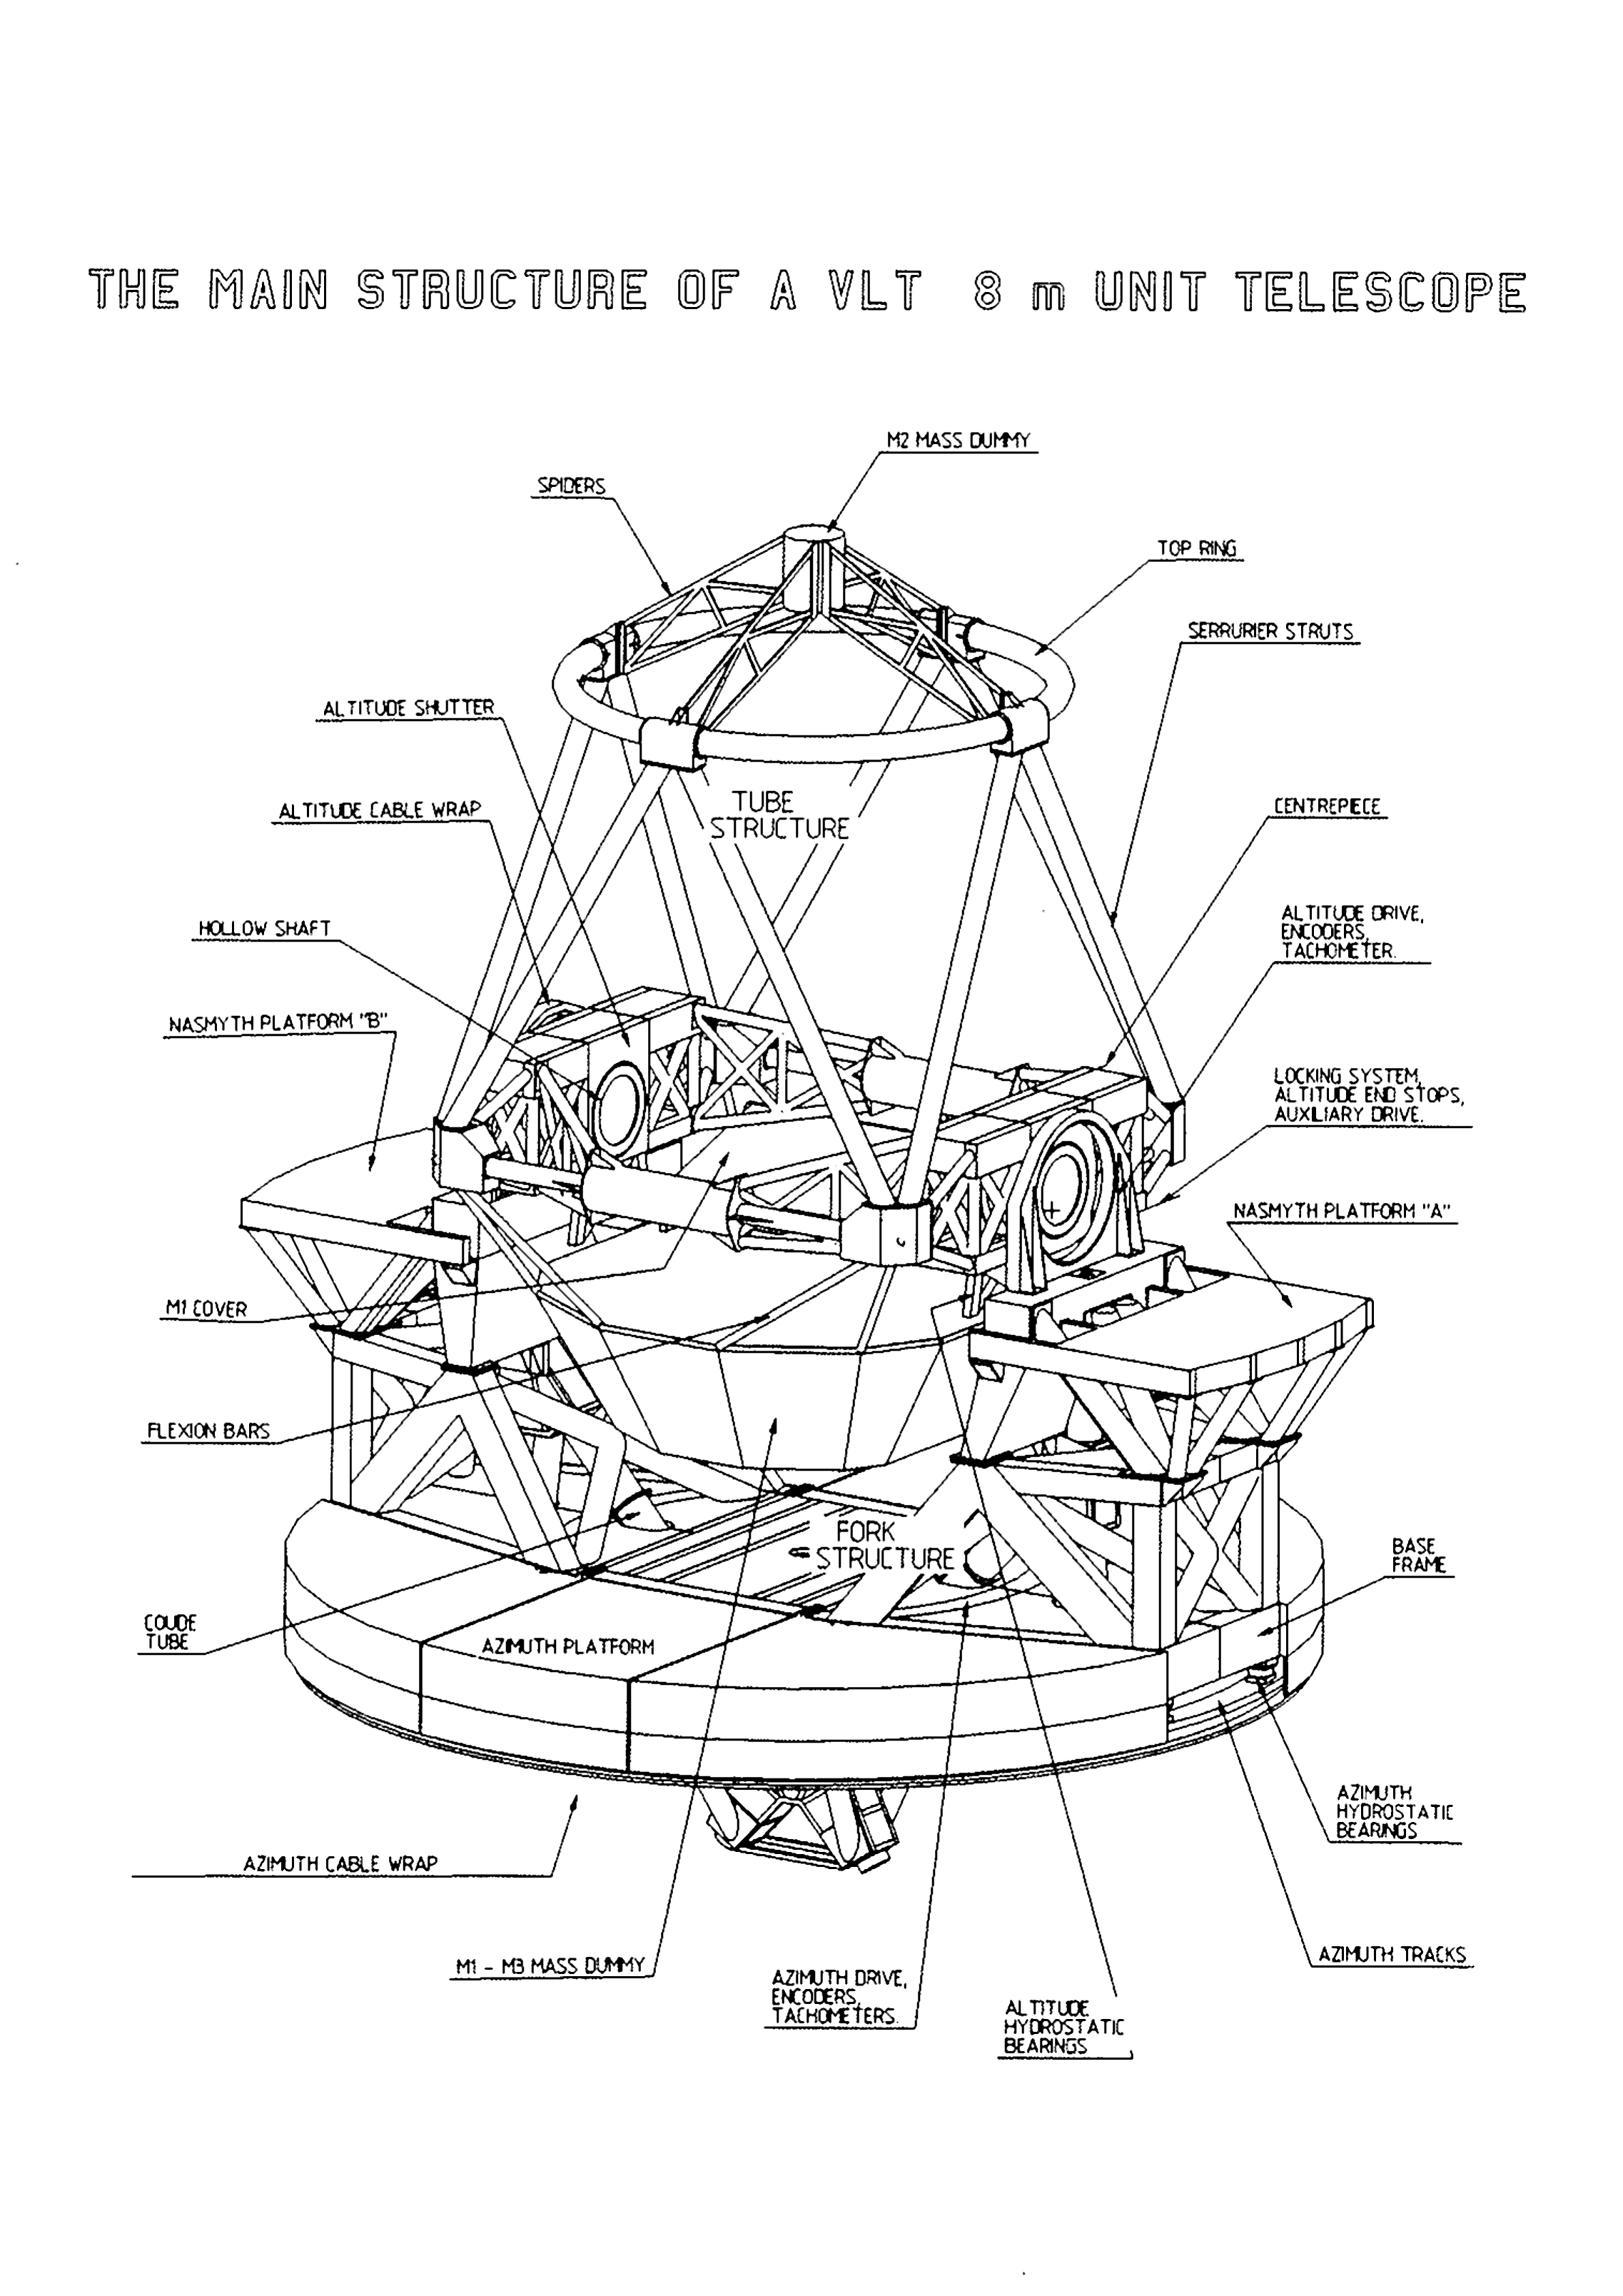

The main structure of a VLT 8m unit telescope

The main structure of a VLT 8m unit telescope

Credit: ESO